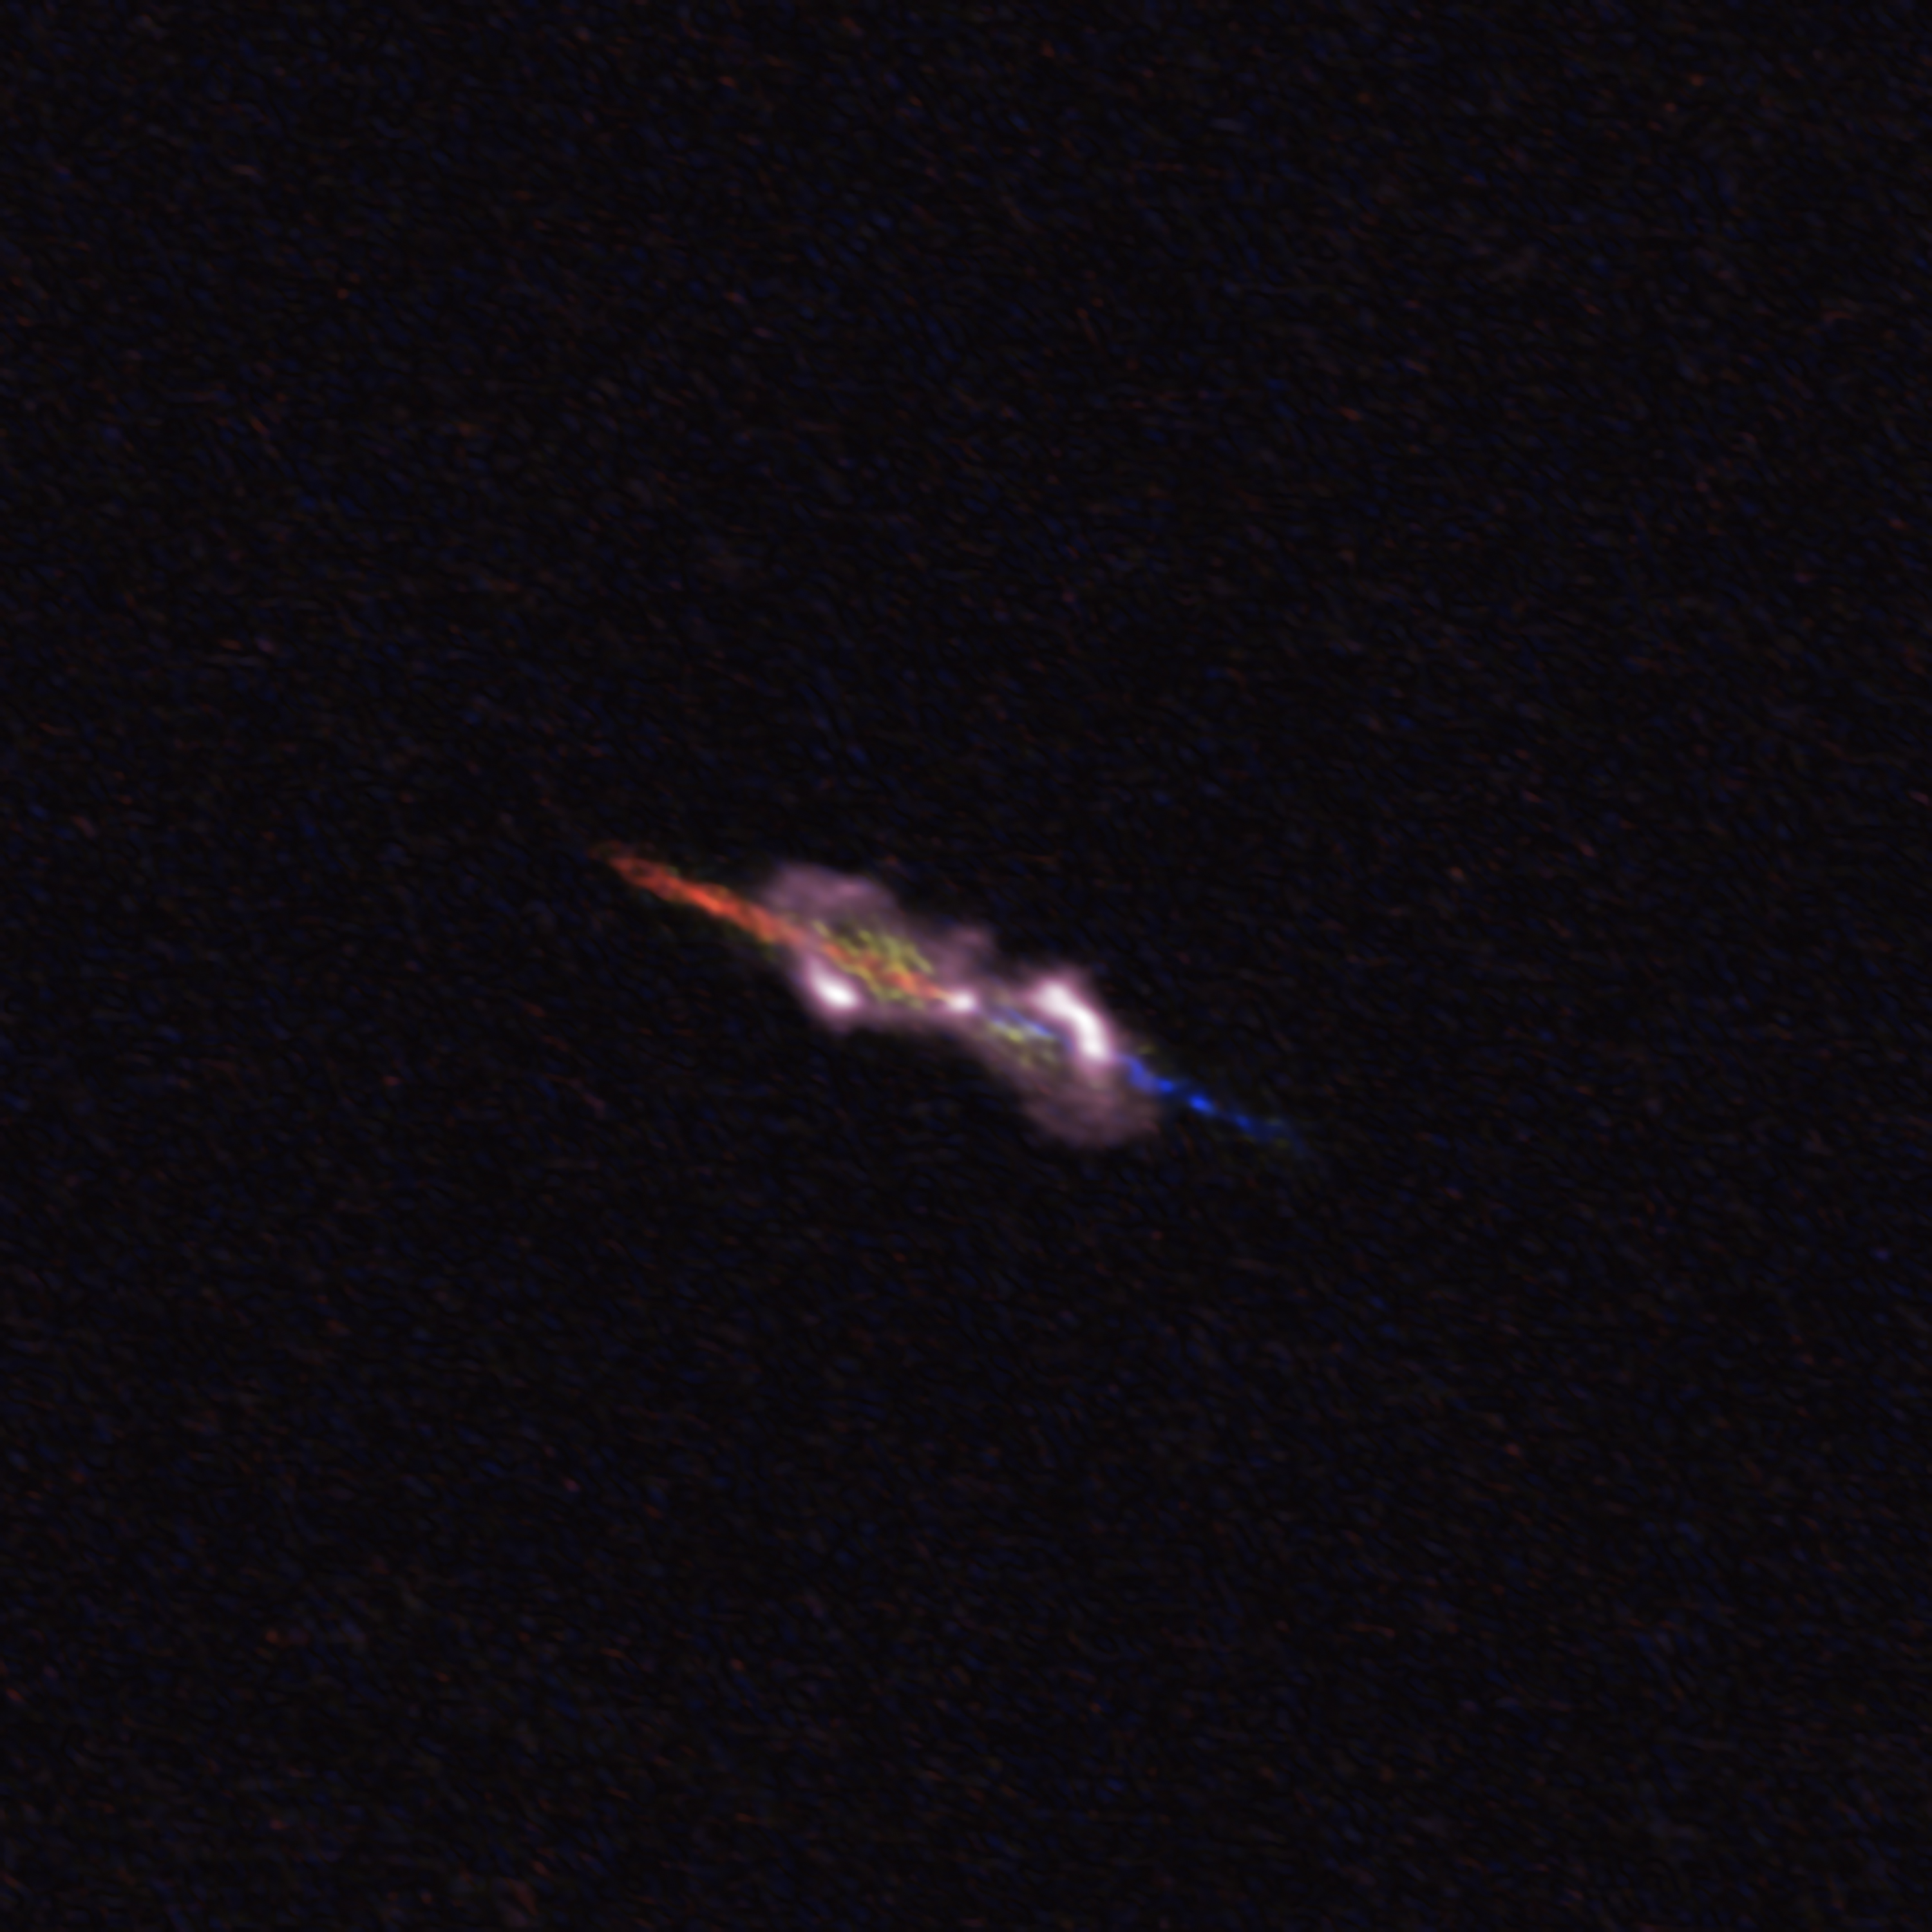

W43A_300dpi_full

ALMA's image of water-fountain star system W43A lies about 7000 light-years from Earth in the constellation Aquila, the Eagle. The double star at its center is much too small to be resolved in this image. However, ALMA's measurements show the stars' interaction has changed its immediate environment. The two jets ejected from the central stars are seen in blue (approaching us) and red (receding). Dusty clouds entrained by the jets are shown in pink.

Credit: ALMA (ESO/NAOJ/NRAO), D. Tafoya et al